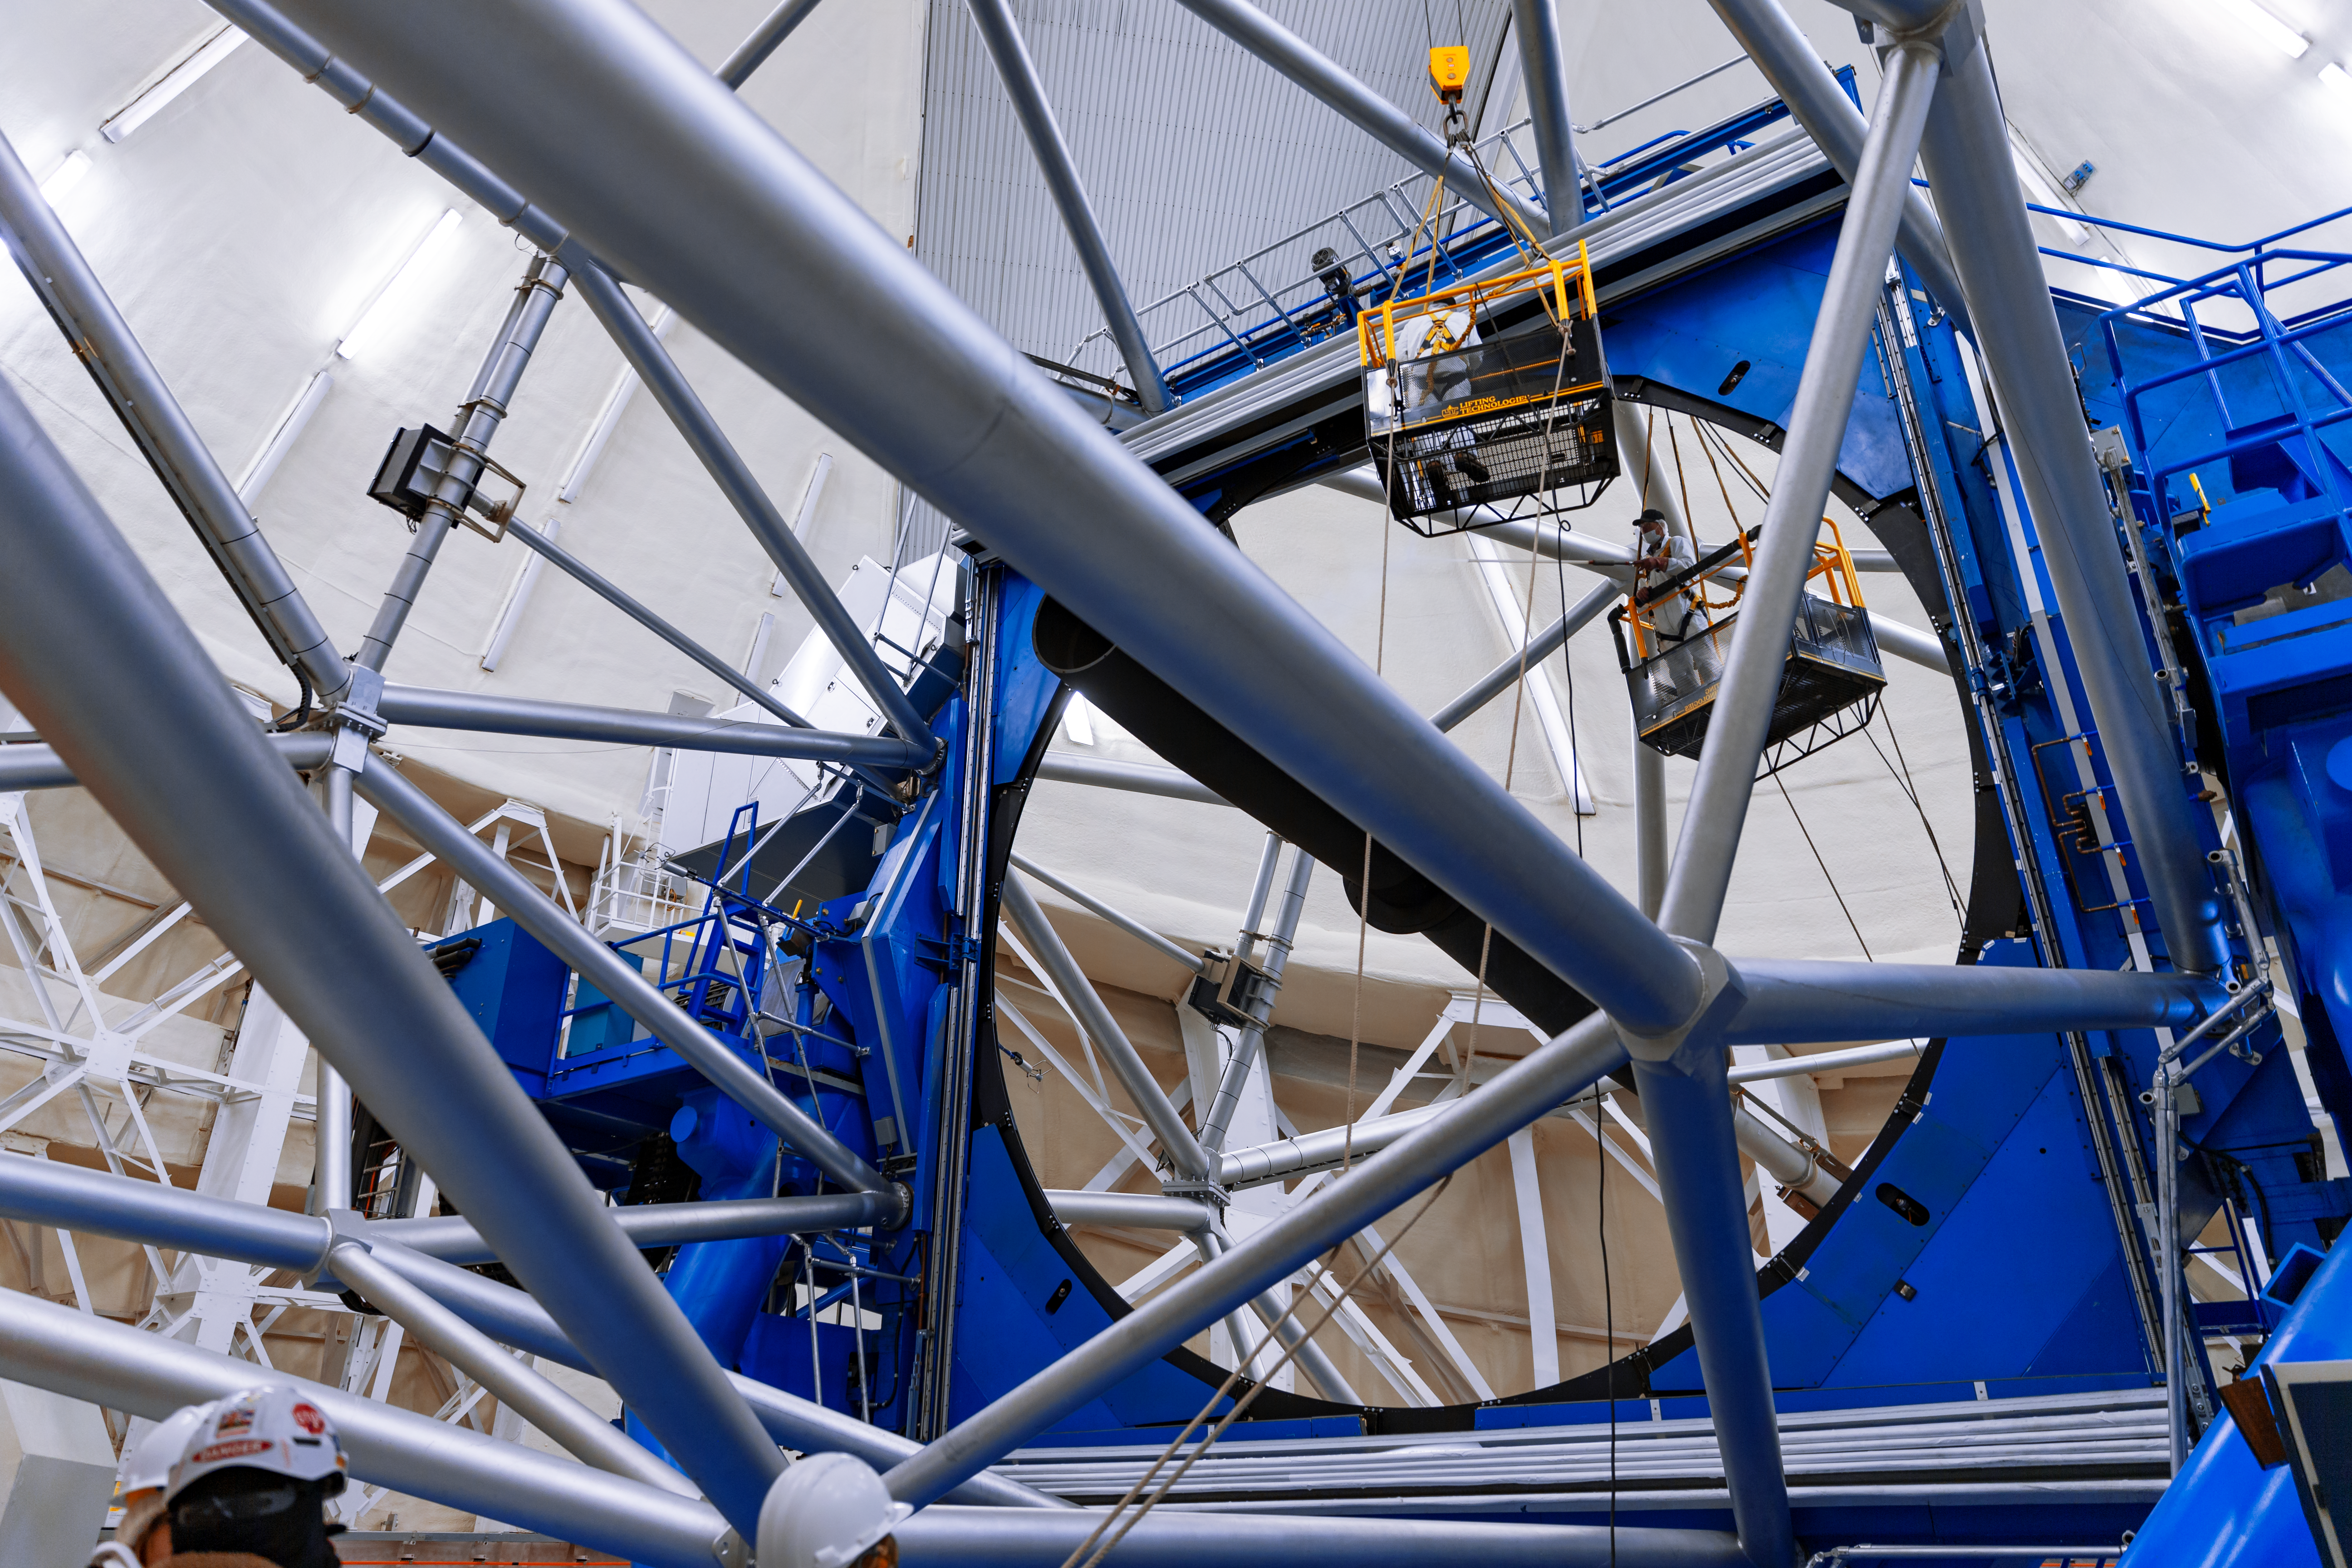

Gemini South's Primary Mirror

A worker on a gantry is suspended above the Gemini South telescope's enormous 8-meter primary mirror. Gemini South is part of the International Gemini Observatory, a program of NSF NOIRLab.

Credit: NOIRLab/AURA/NSF